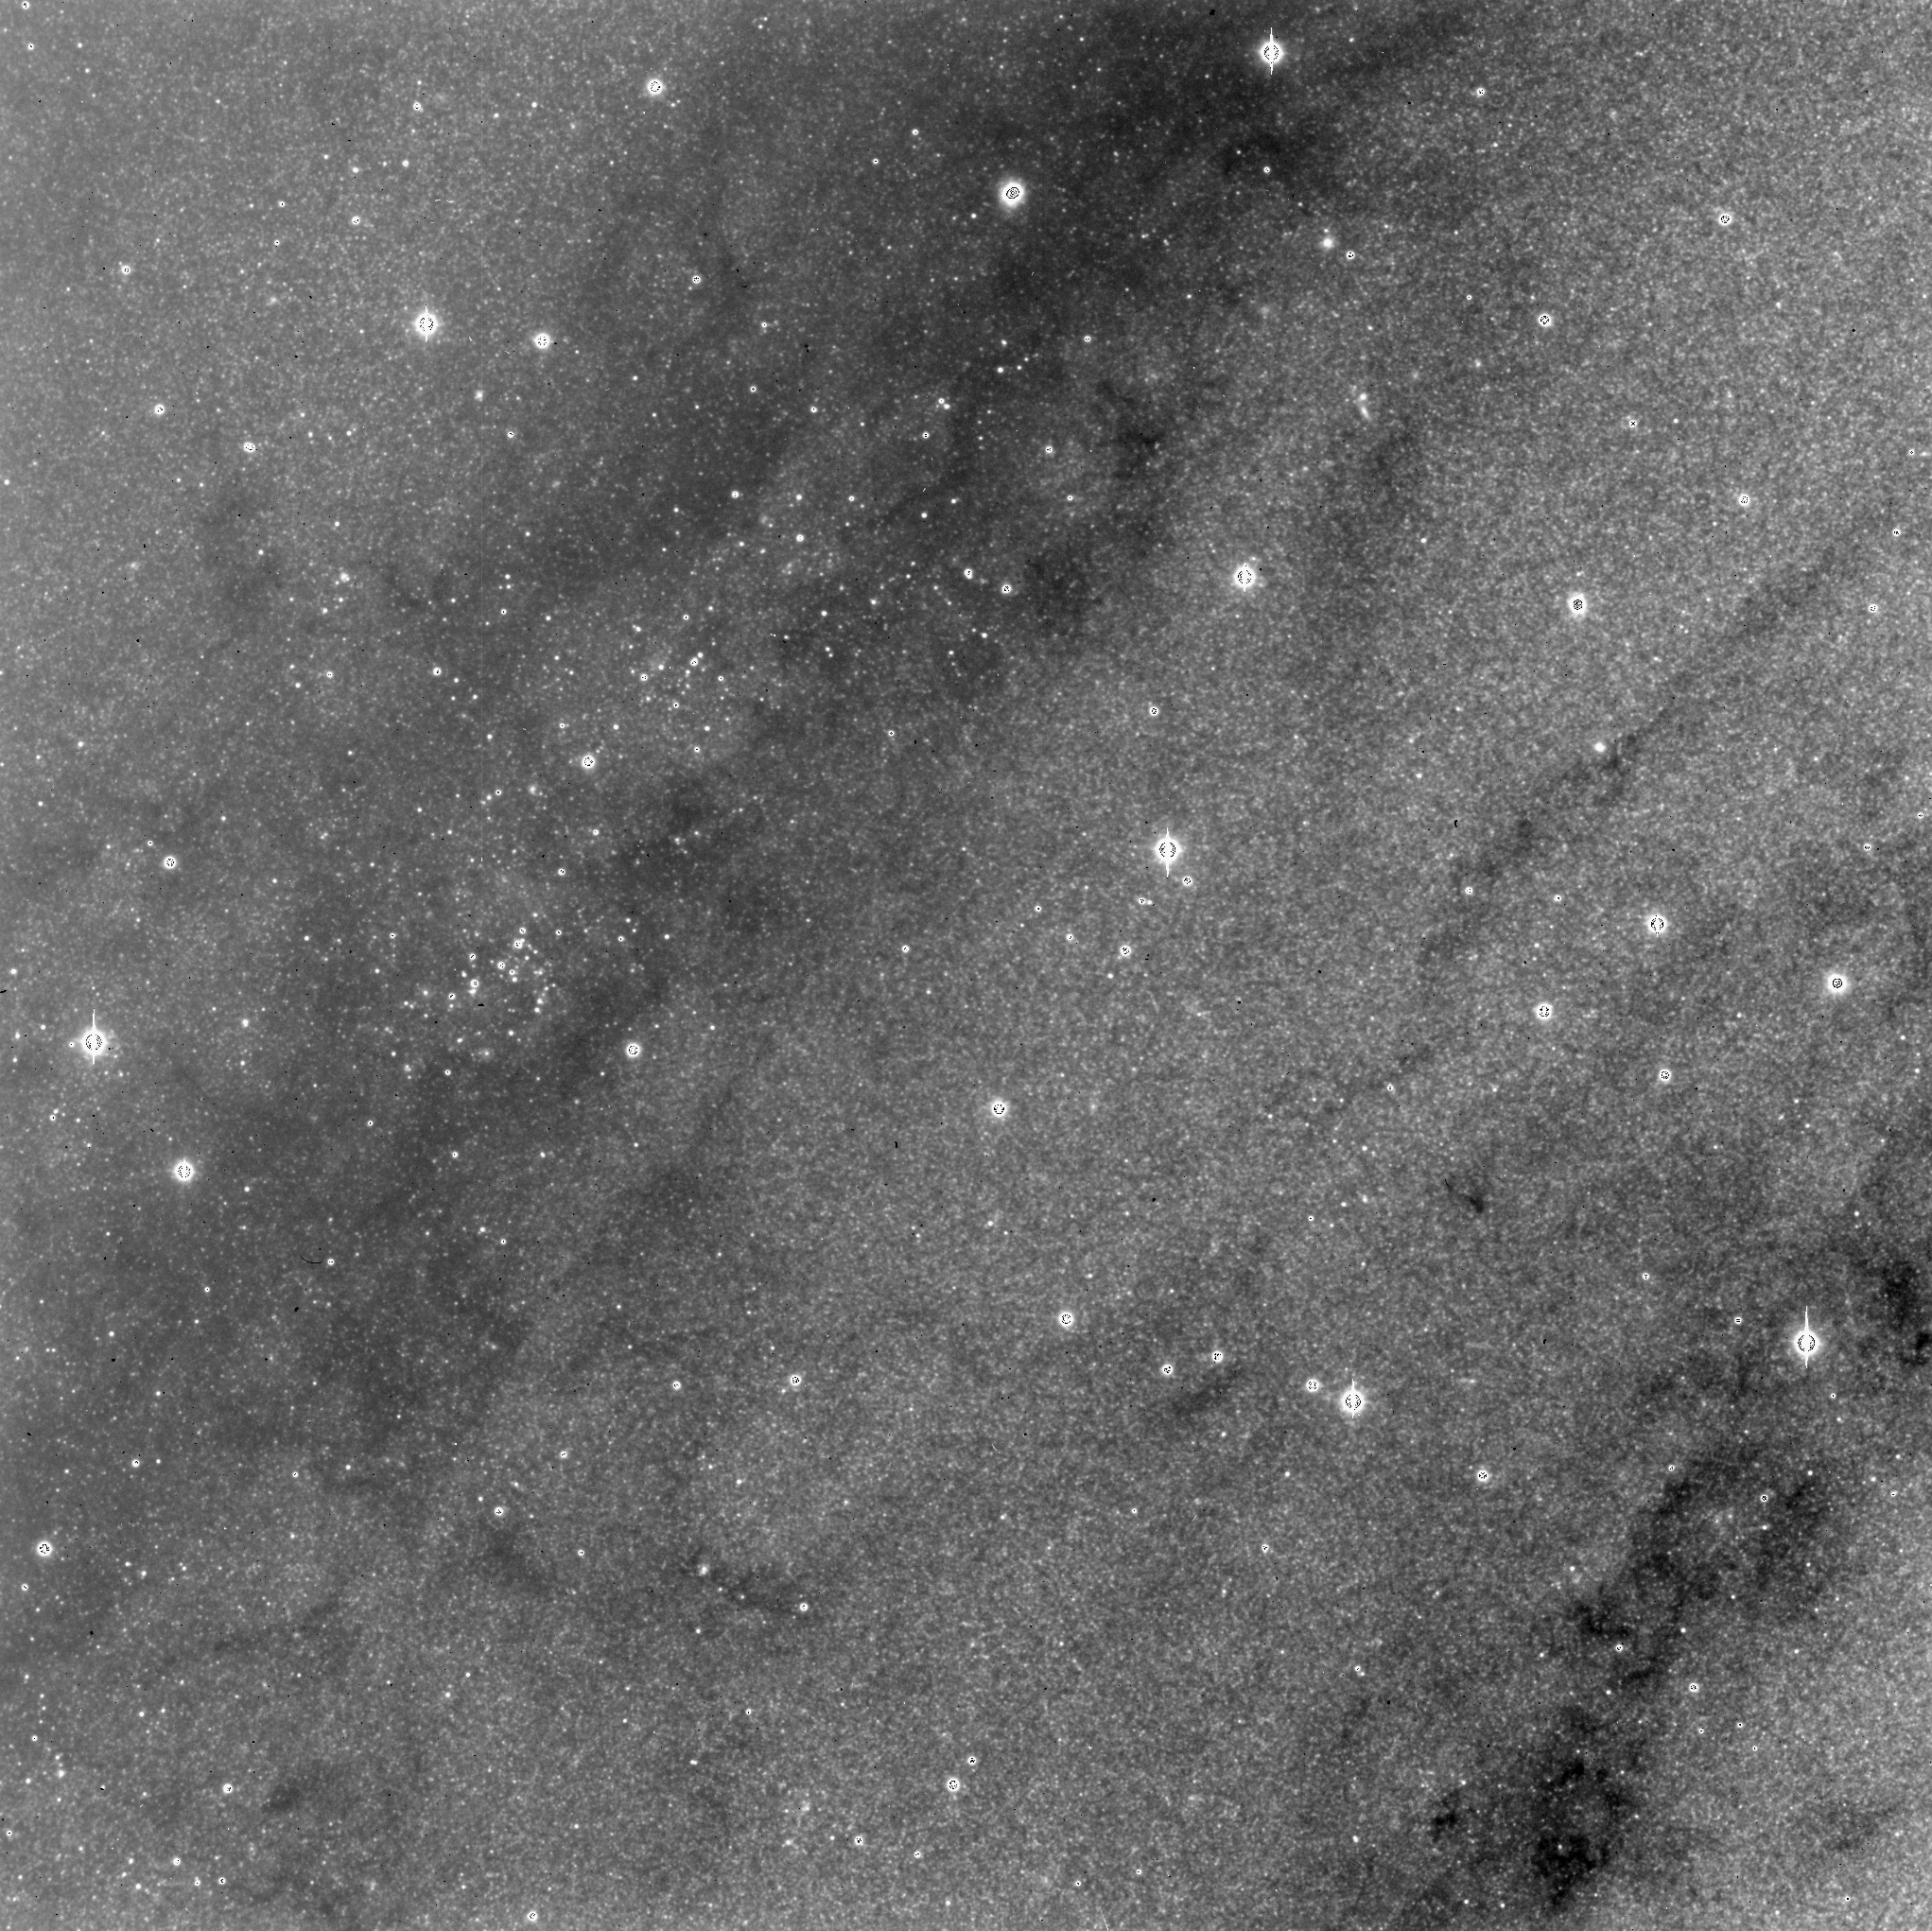

A piece of M31

Part of the Andromeda Galaxy, M31, seen through a narrow filter near, but not at, the H-alpha emission line of ionized hydrogen.

Credit: Jay Gallagher (U. Wisconsin)/WIYN/NOIRLab/NSF